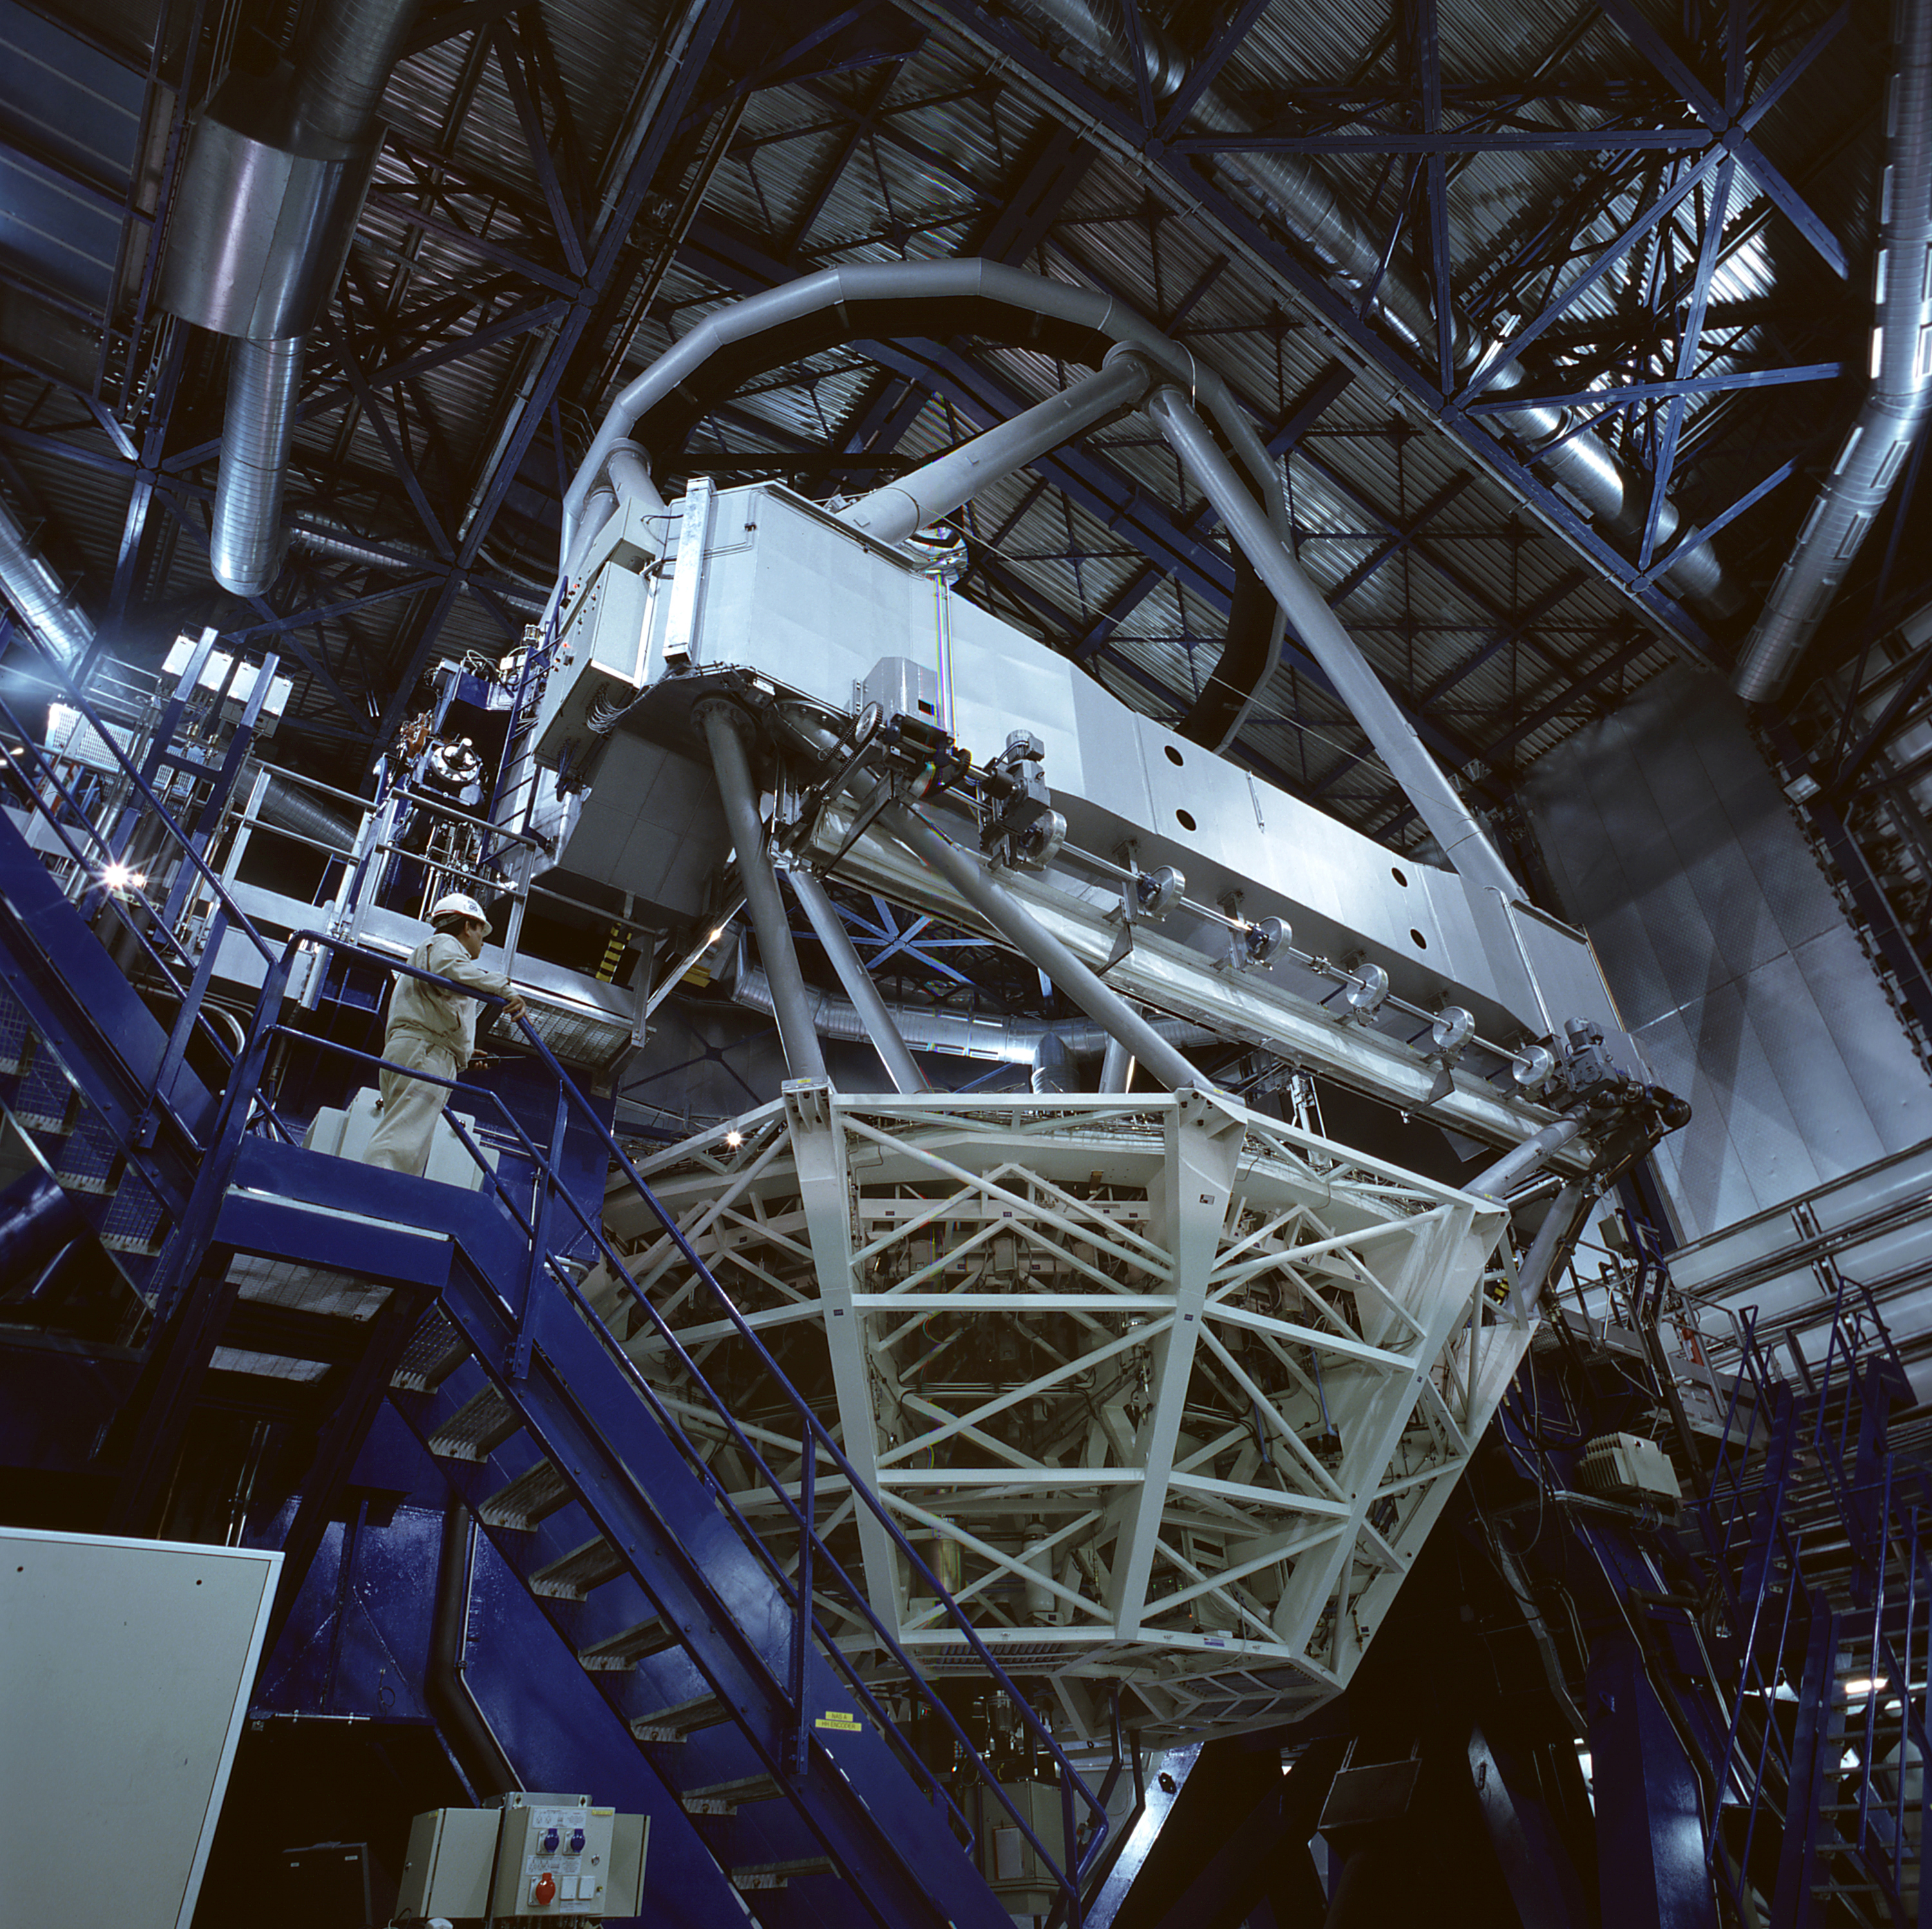

VLT KUEYEN

Wide-angle photo of the second 8.2-m VLT Unit Telescope, KUEYEN, obtained on March 10, 1999, with the main mirror and its cell in place at the bottom of the telescope structure. The Test Camera with which the astronomical images above were made, is positioned at the Cassegrain focus, inside this mirror cell. The Paranal Inauguration on March 5, 1999, took place under this telescope that was tilted towards the horizon to accommodate nearly 300 persons on the observing floor.

Credit: ESO